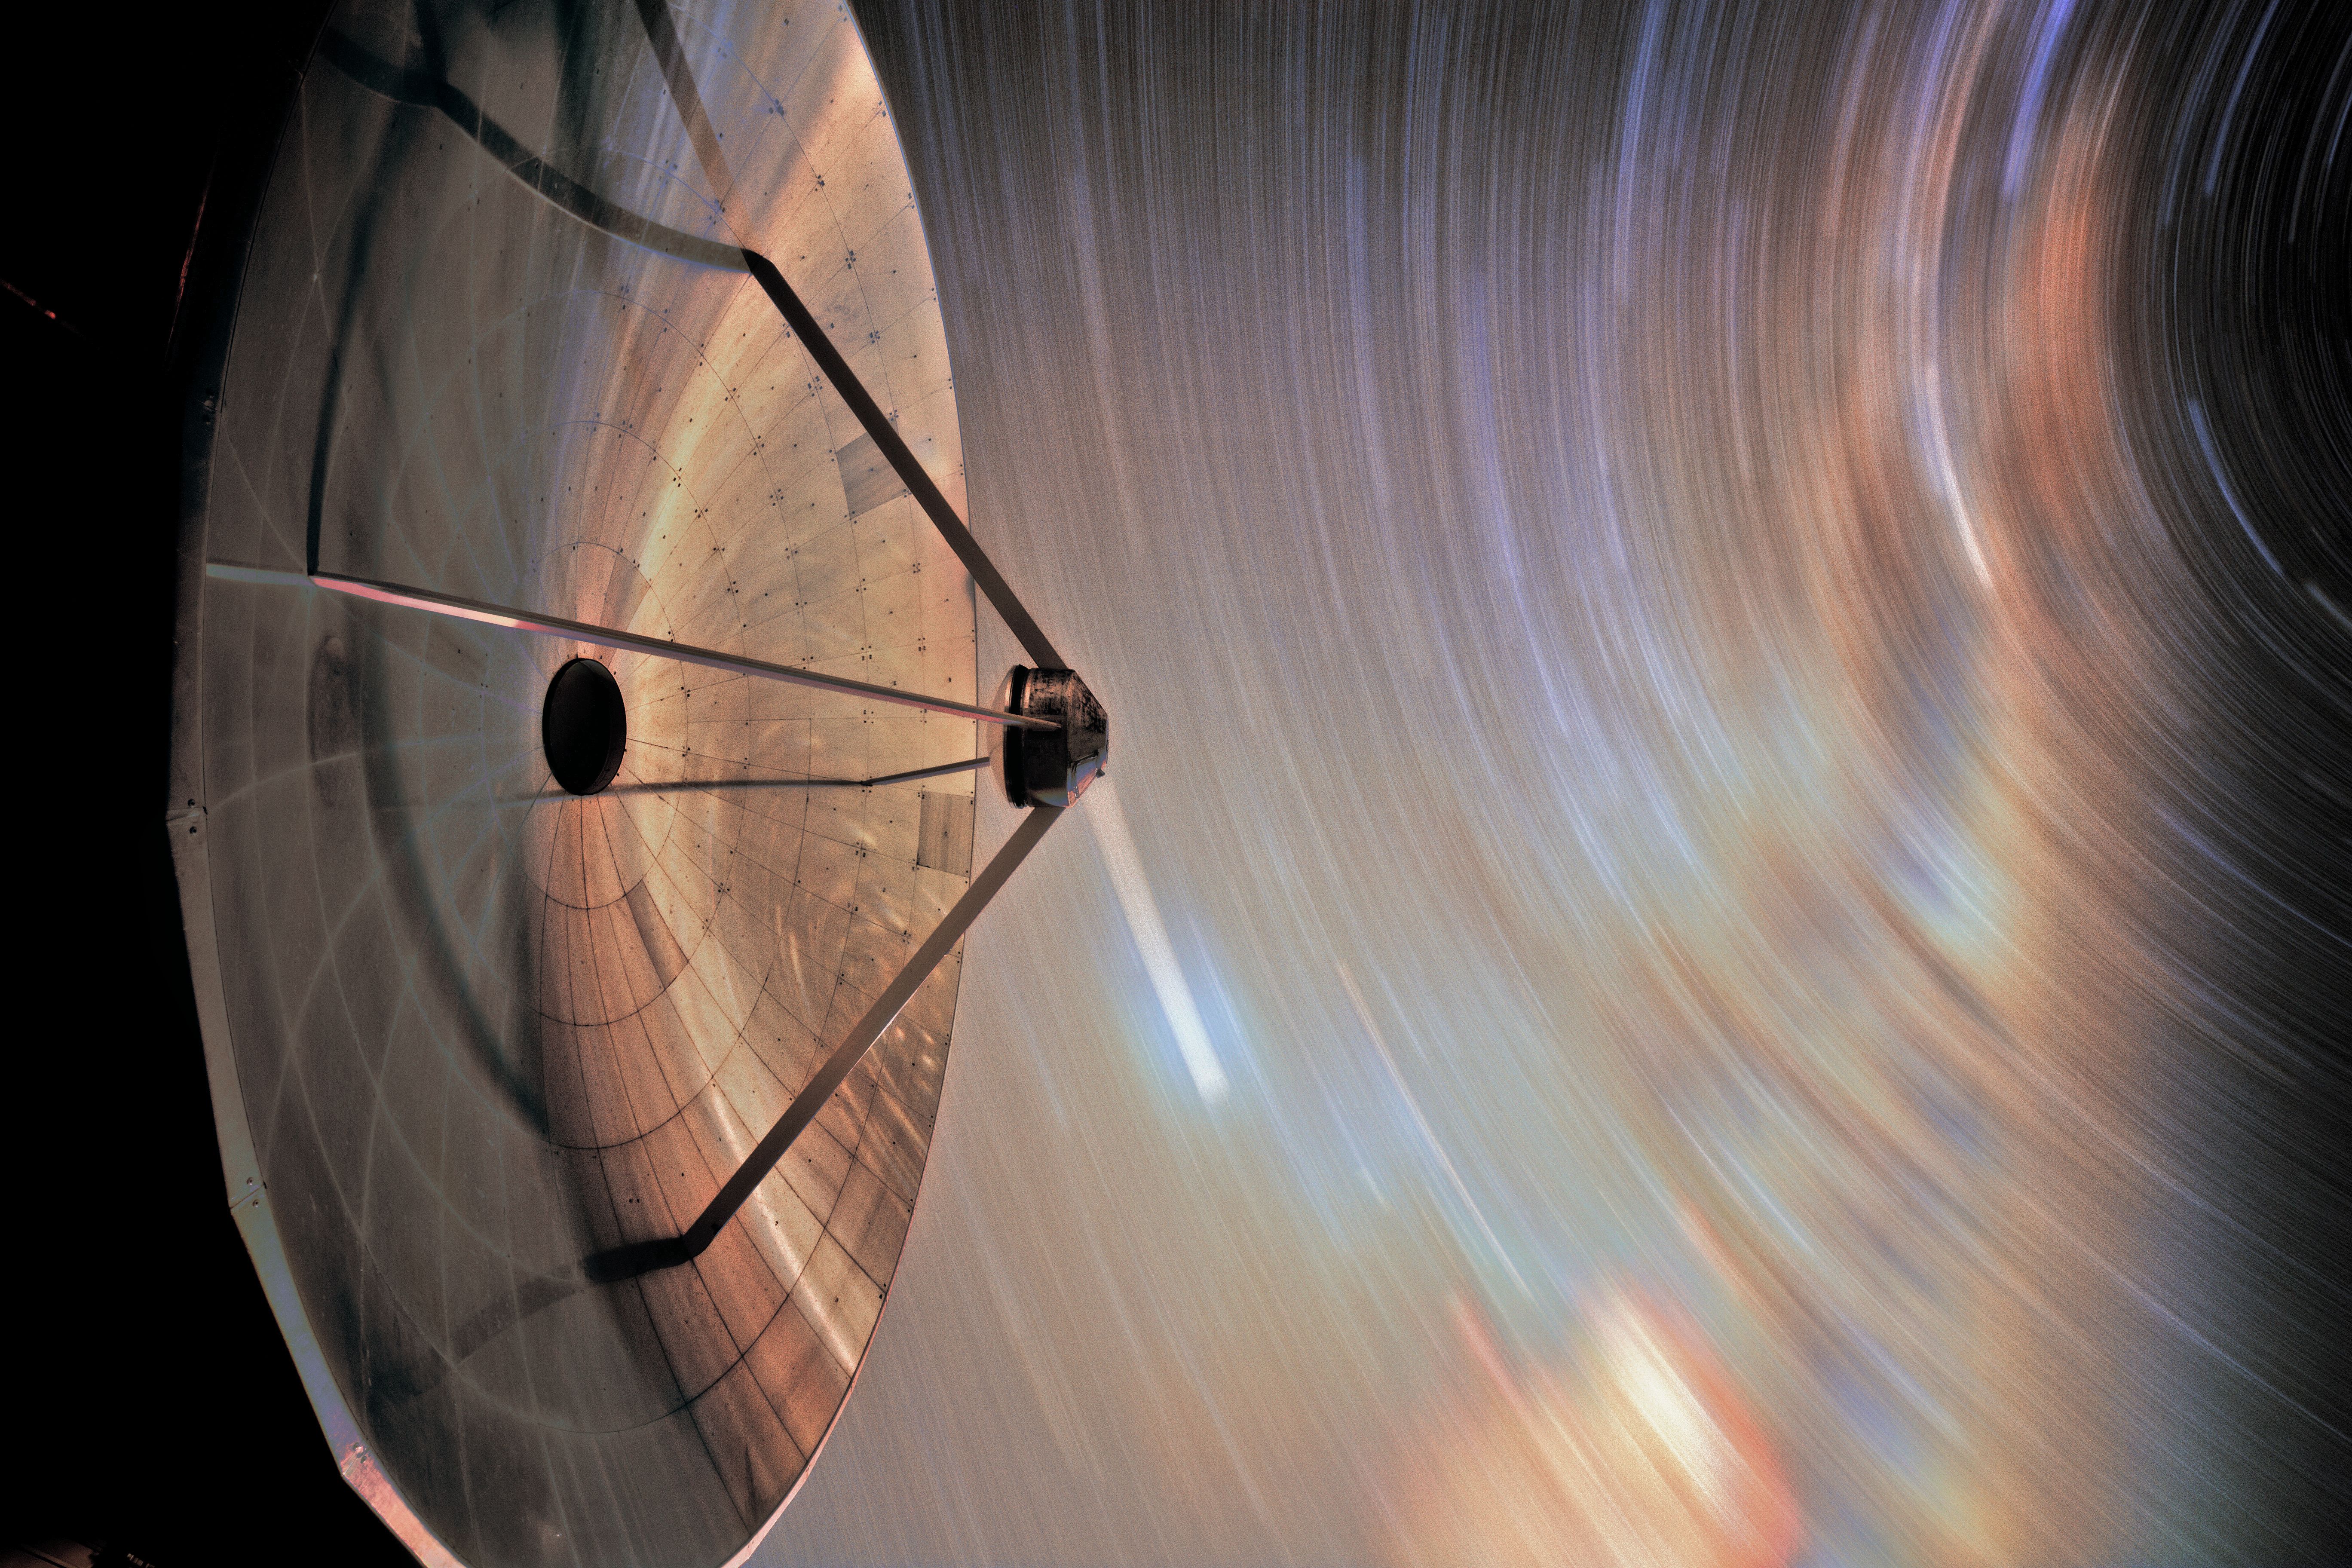

Seeing stars

The Swedish-ESO Submillimetre Telescope (SEST) sits under the night sky at its home, ESO’s La Silla Observatory. After seeing first light in 1987, it helped astronomers to study star formation and molecular clouds until it was decommissioned in 2003. SEST was among the earliest telescopes to see at large sub-millimetre wavelengths; it was the only such instrument in the Southern Hemisphere at the time of its first light. It is superseded by the instruments APEX and ALMA.

Credit: Sangku Kim/ESO